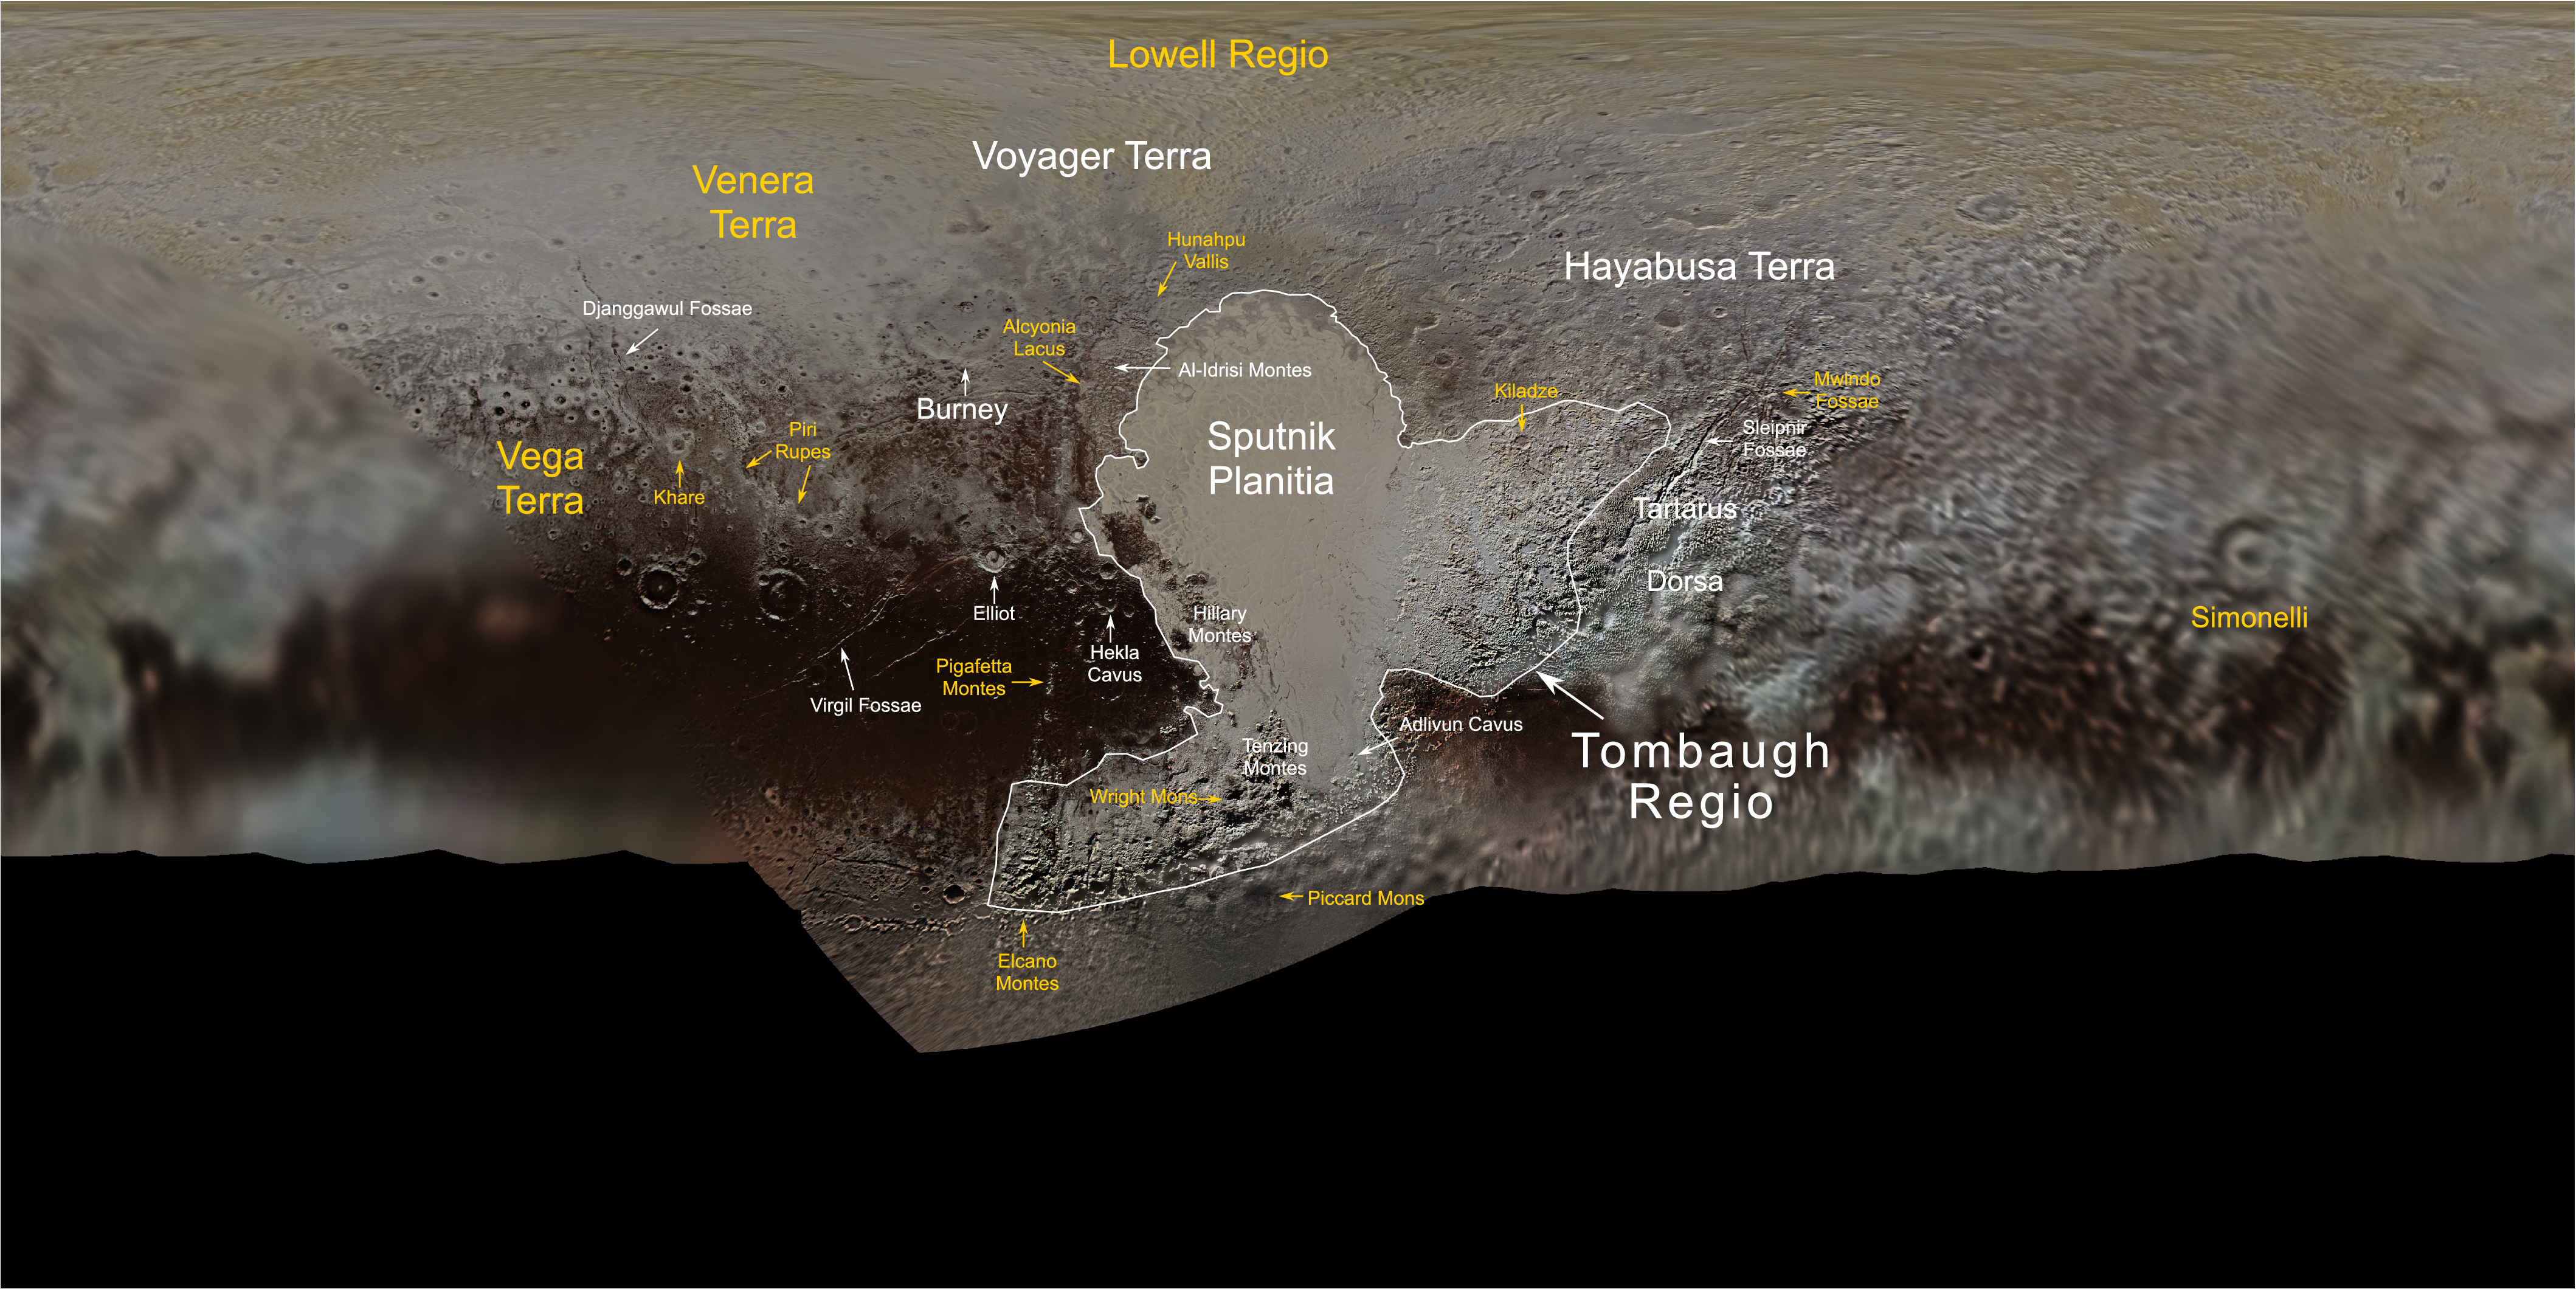

Map of Pluto with new names

This map, compiled from images and data gathered by NASA’s New Horizons spacecraft during its flight through the Pluto system in 2015, contains the full roster of Pluto feature names approved by the International Astronomical Union. Names from the latest round of nominations are in yellow.

Credit: NASA/JHUAPL/SwRI/Ross Beyer